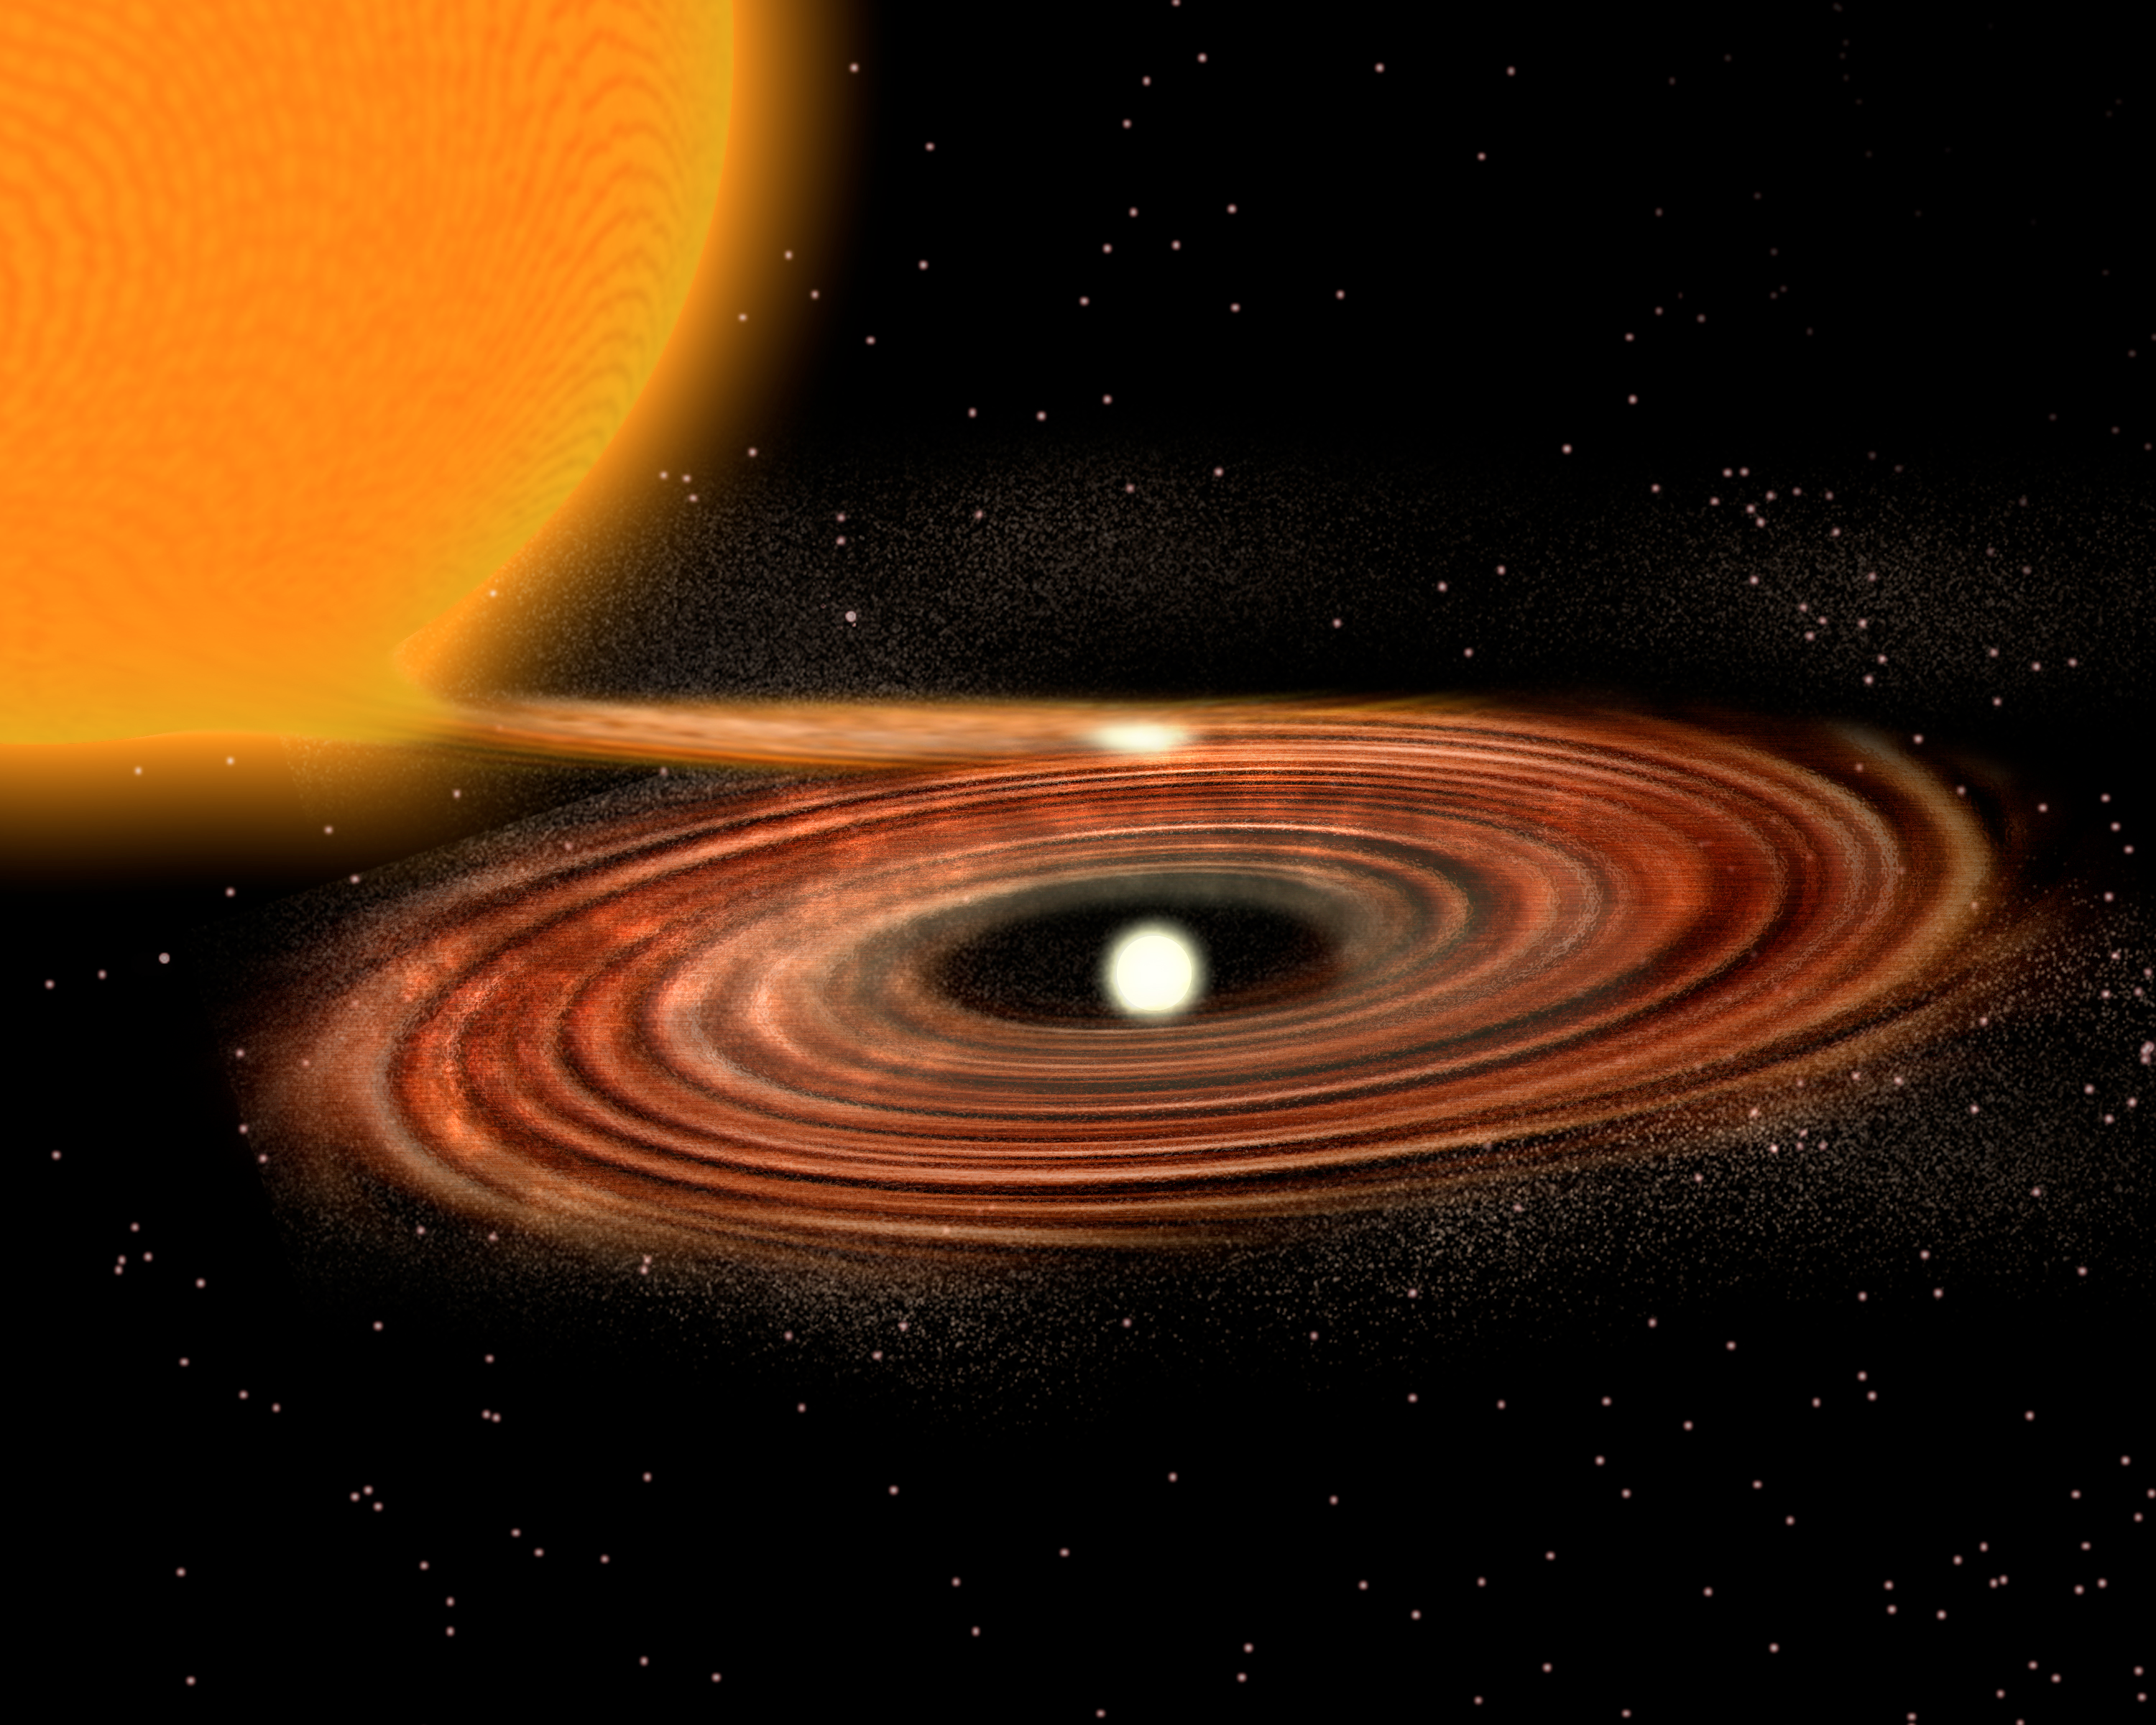

Accretion Disk around binary star system WZ Sge - old model

An artist's concept of the generally accepted model of an accretion disk as it might appear around the binary star system WZ Sge. A new concept using new data from Kitt Peak National Observatory and the Spitzer Space Telescope includes an asymmetric outer disk of dark matter, which can be seen in this image gallery image. For more information, see NOAO Press Release 08-02.

Credit: P. Marenfeld and NOIRLab/NSF/AURA